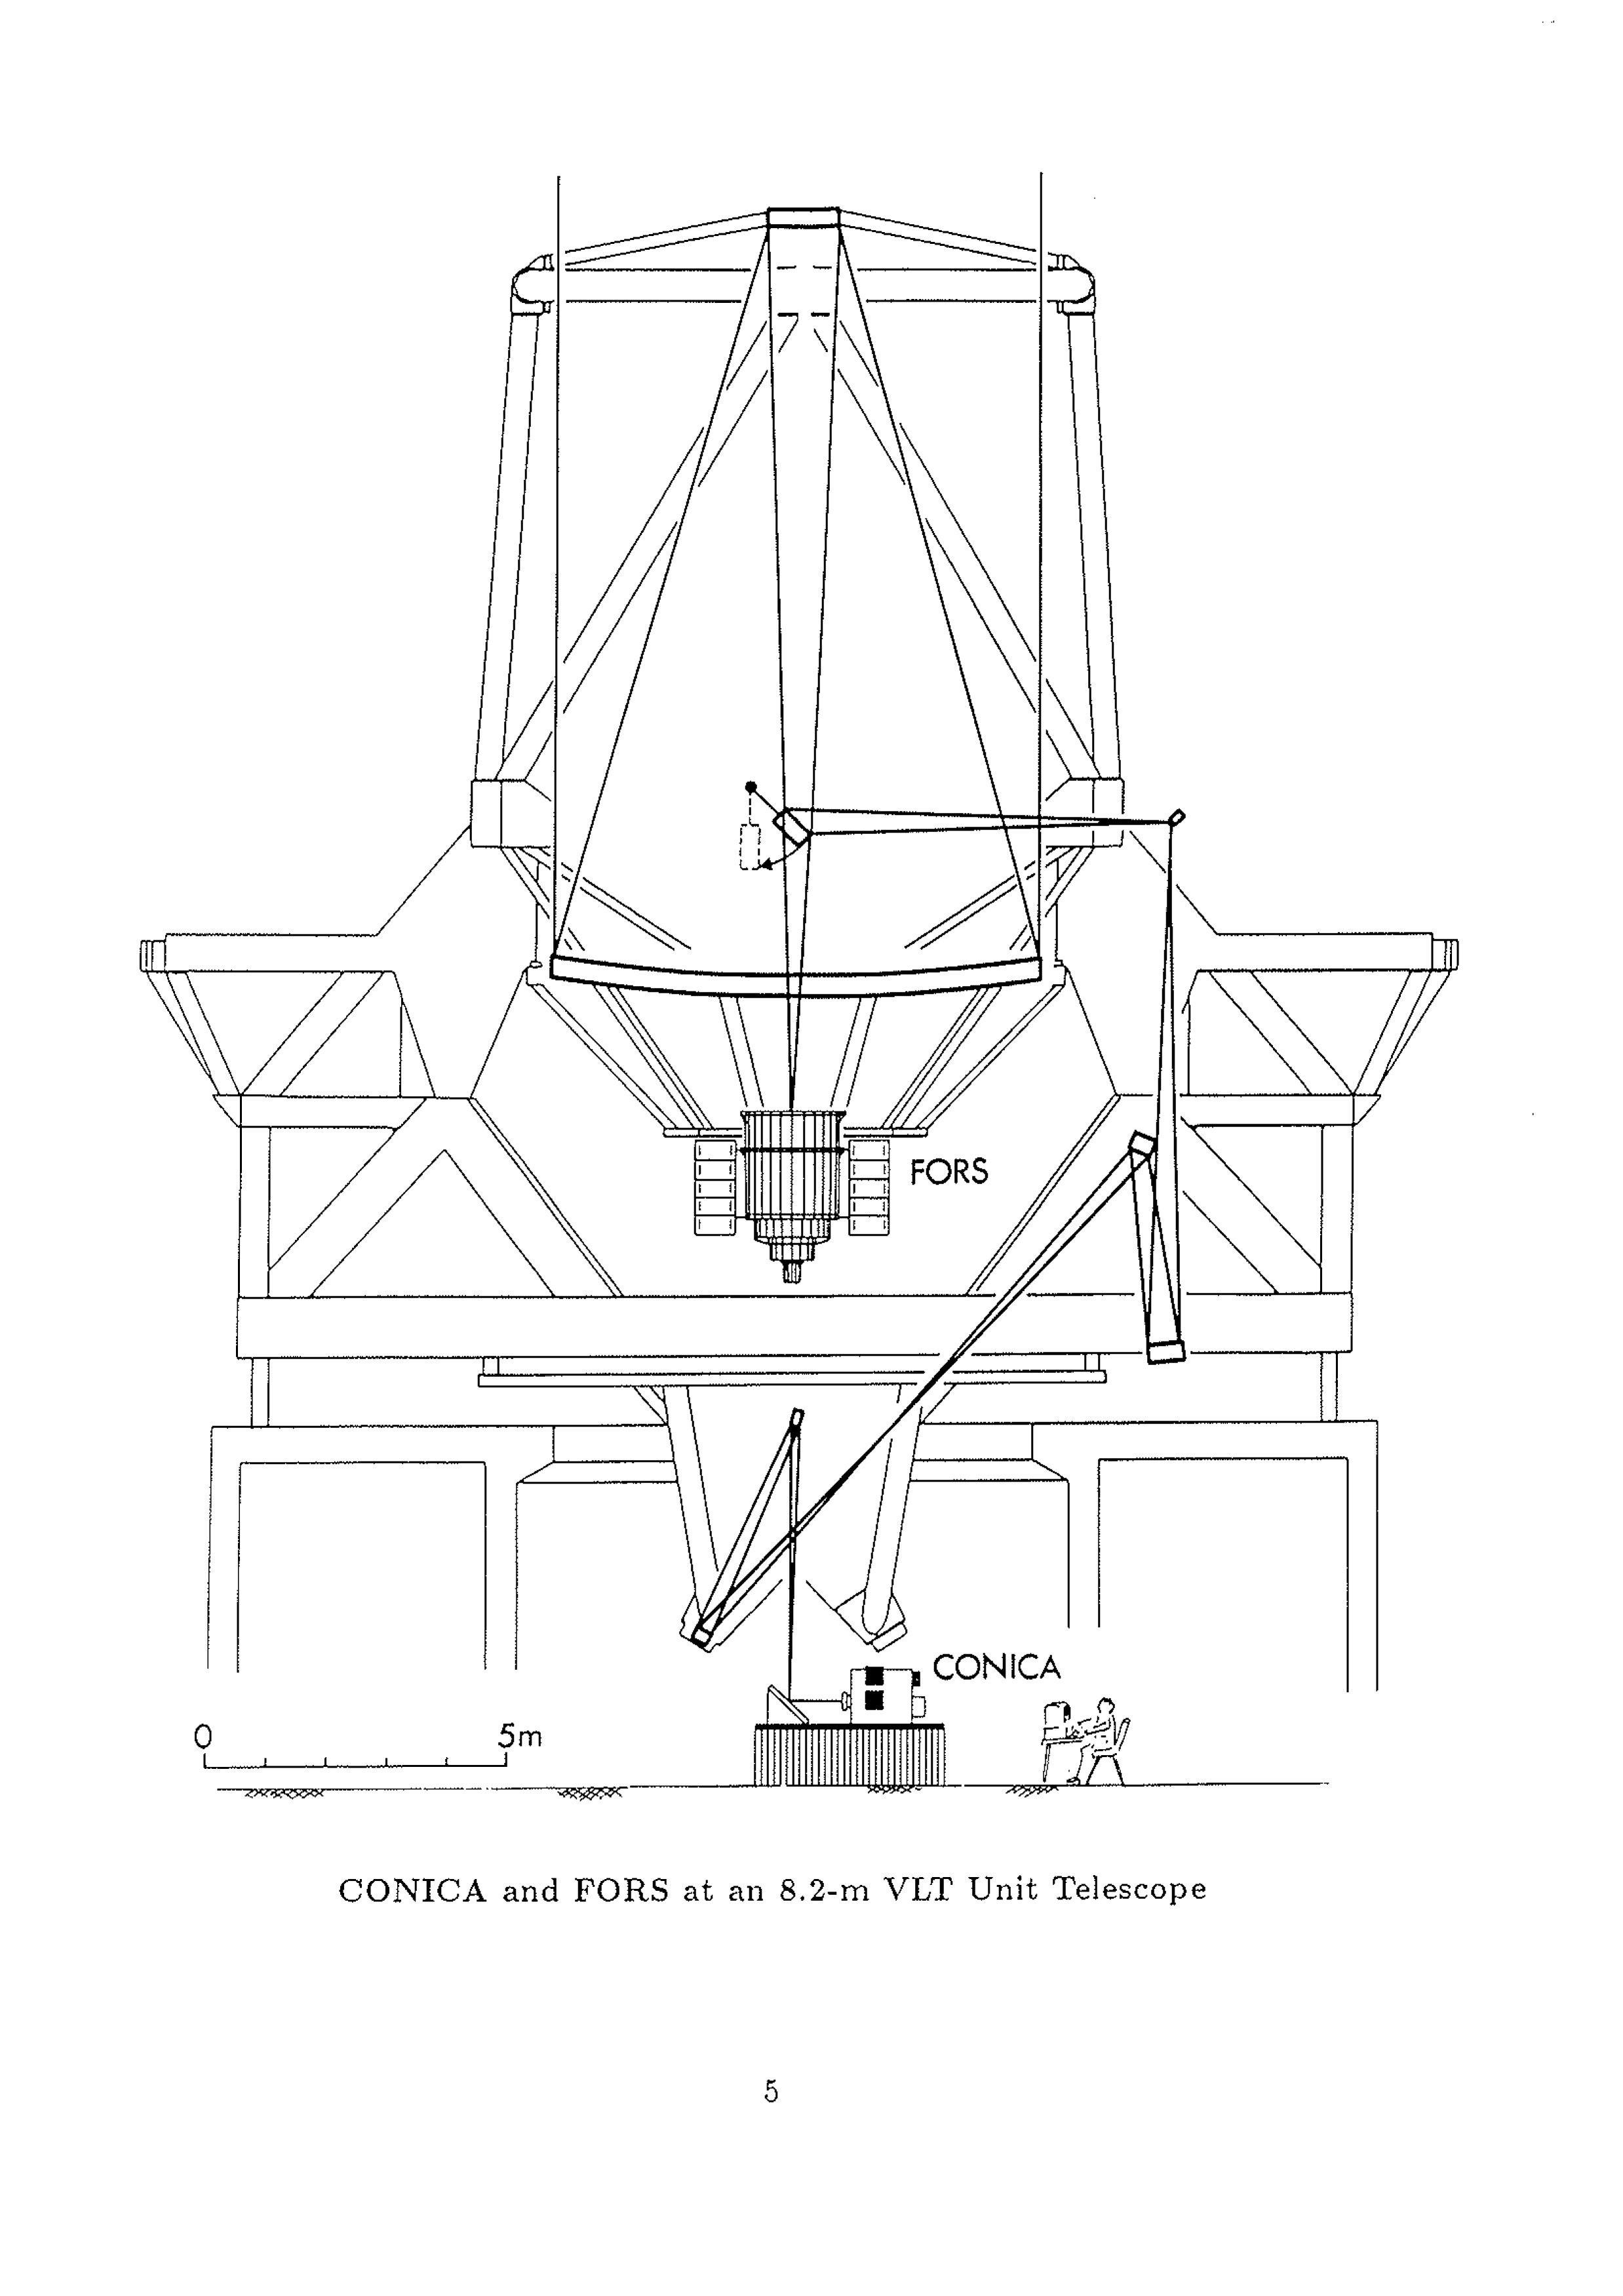

An 8.2-m VLT Unit Telescope with the FORS and CONICA instruments

The drawing shows an 8.2-m VLT Unit Telescope with the FORS and CONICA instruments attached at the Cassegrain and coude foci, respectively.

To reach one of the instruments, the light from a celestial object is first collected by the 8.2-m main mirror. From here, it is reflected towards the l.l-m secondary mirror (at the top of the telescope tube) and from there back towards the main mirror. Depending on which of the two instruments is used, a third mirror can be flipped into or out of the light beam.

For observations with FOIlS, the third mirror is pulled aside and the light beam passes directly from the secondary mirror through a central hole in the main mirror. An image is then formed at FOR.8 in the Cassegrain focus, below the main mirror. When CONICA is used, the third mirror is moved into the beam and deflects the light sideways. After six further reflections, it reaches the CONICA instrument at the coude focus, at the base of the telescope. The smallest of these mirrors (no. 8 in the sequence) is flexible and computer-controlled for the adaptive optics system. This optica.l system ensures that the light always reaches CONICA at its fixed position, irrespective of the direction in which the telescope is pointing. In this way, the observation of a particular object may continue while the telescope moves to compensate for the diurnal rotation of the Earth.

Credit: ESO